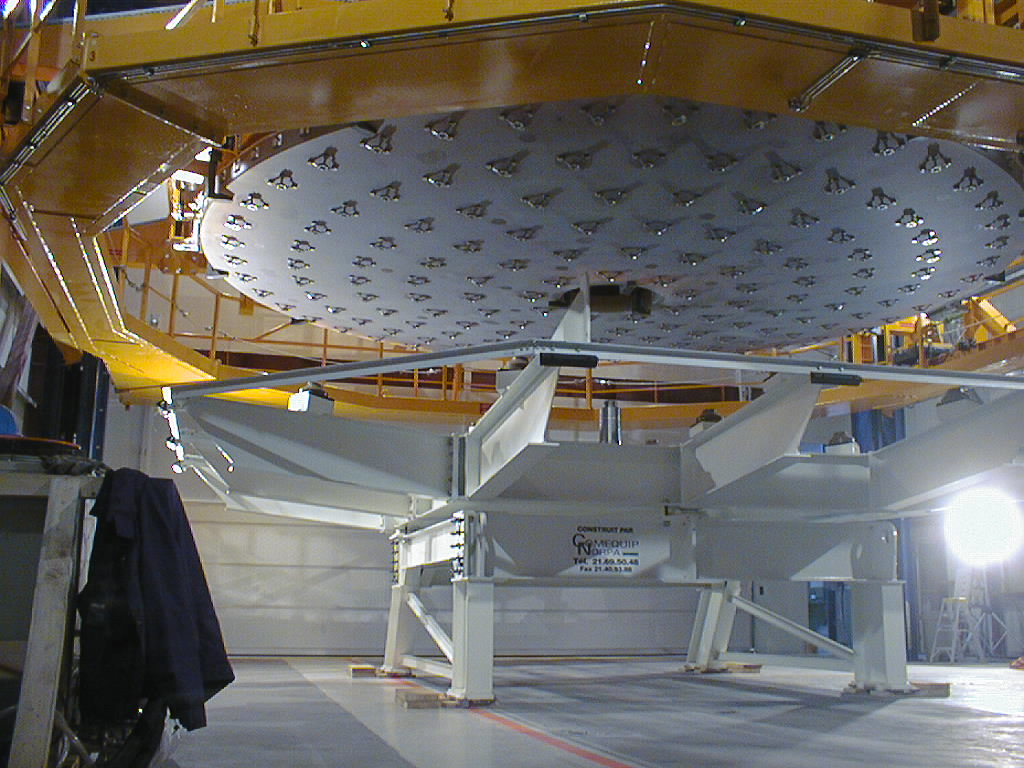

Mirror installed on first VLT Unit Telescope

A dramatic phase of the operation. The Zerodur mirror hangs above its transport box, supported by the Mirror Handling Tool in the MMB. The interface cups are well visible. (Photo obtained on April 12, 1998).

Credit: ESO